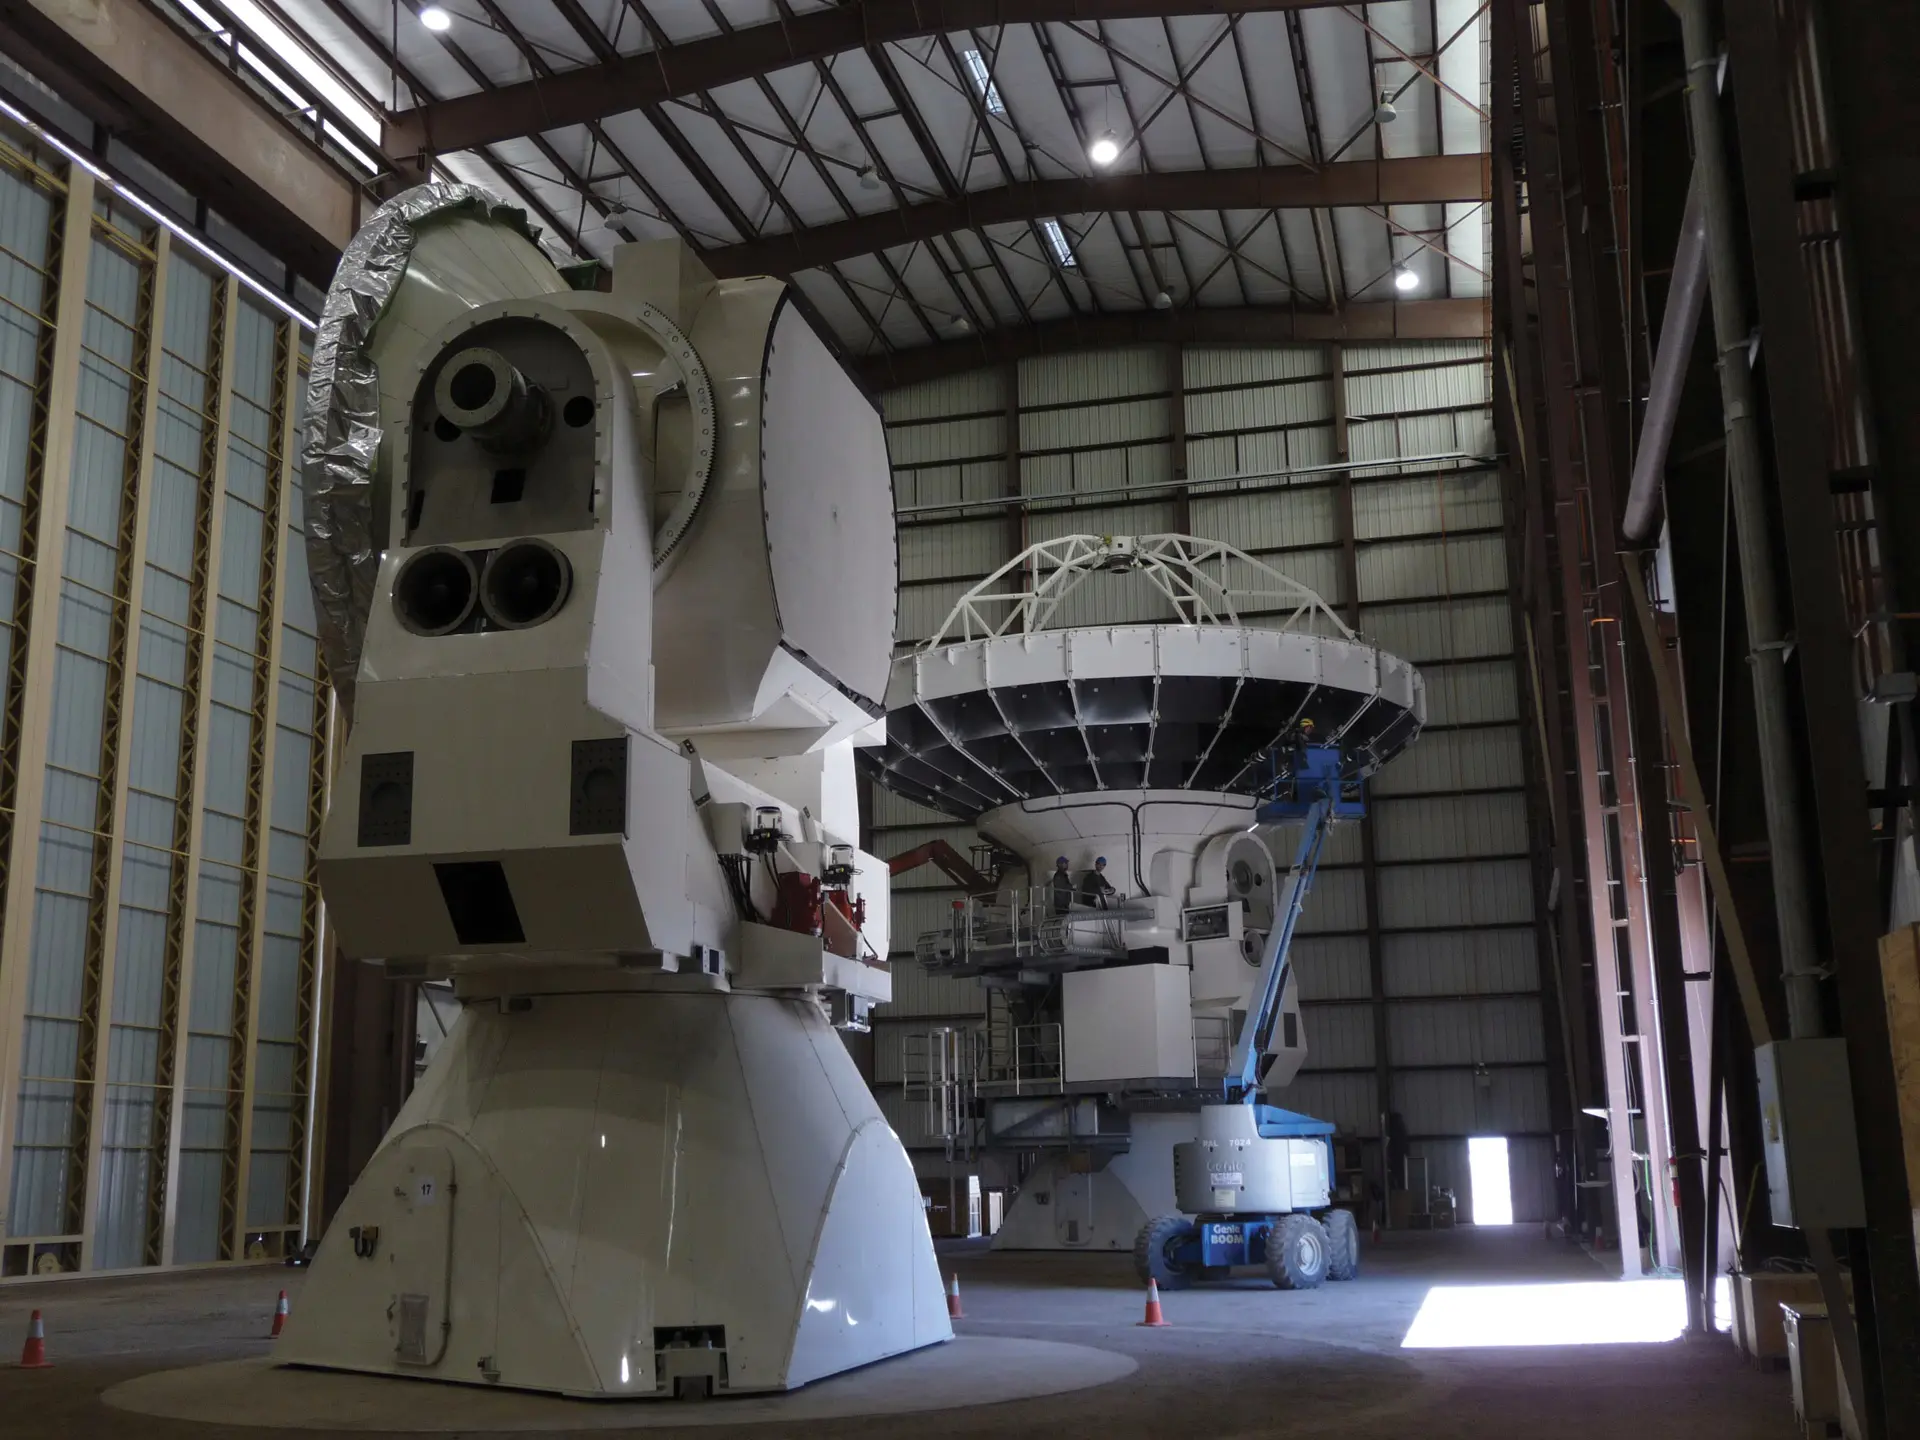

A look inside the Vertex assembly building

A look inside the Vertex assembly building, the enclosed building where North American ALMA telescopes were assembled. Up to four telescopes were being built simultaneously inside this giant structure in northern Chile.

Credit: T. Burchell (NRAO/AUI/NSF)